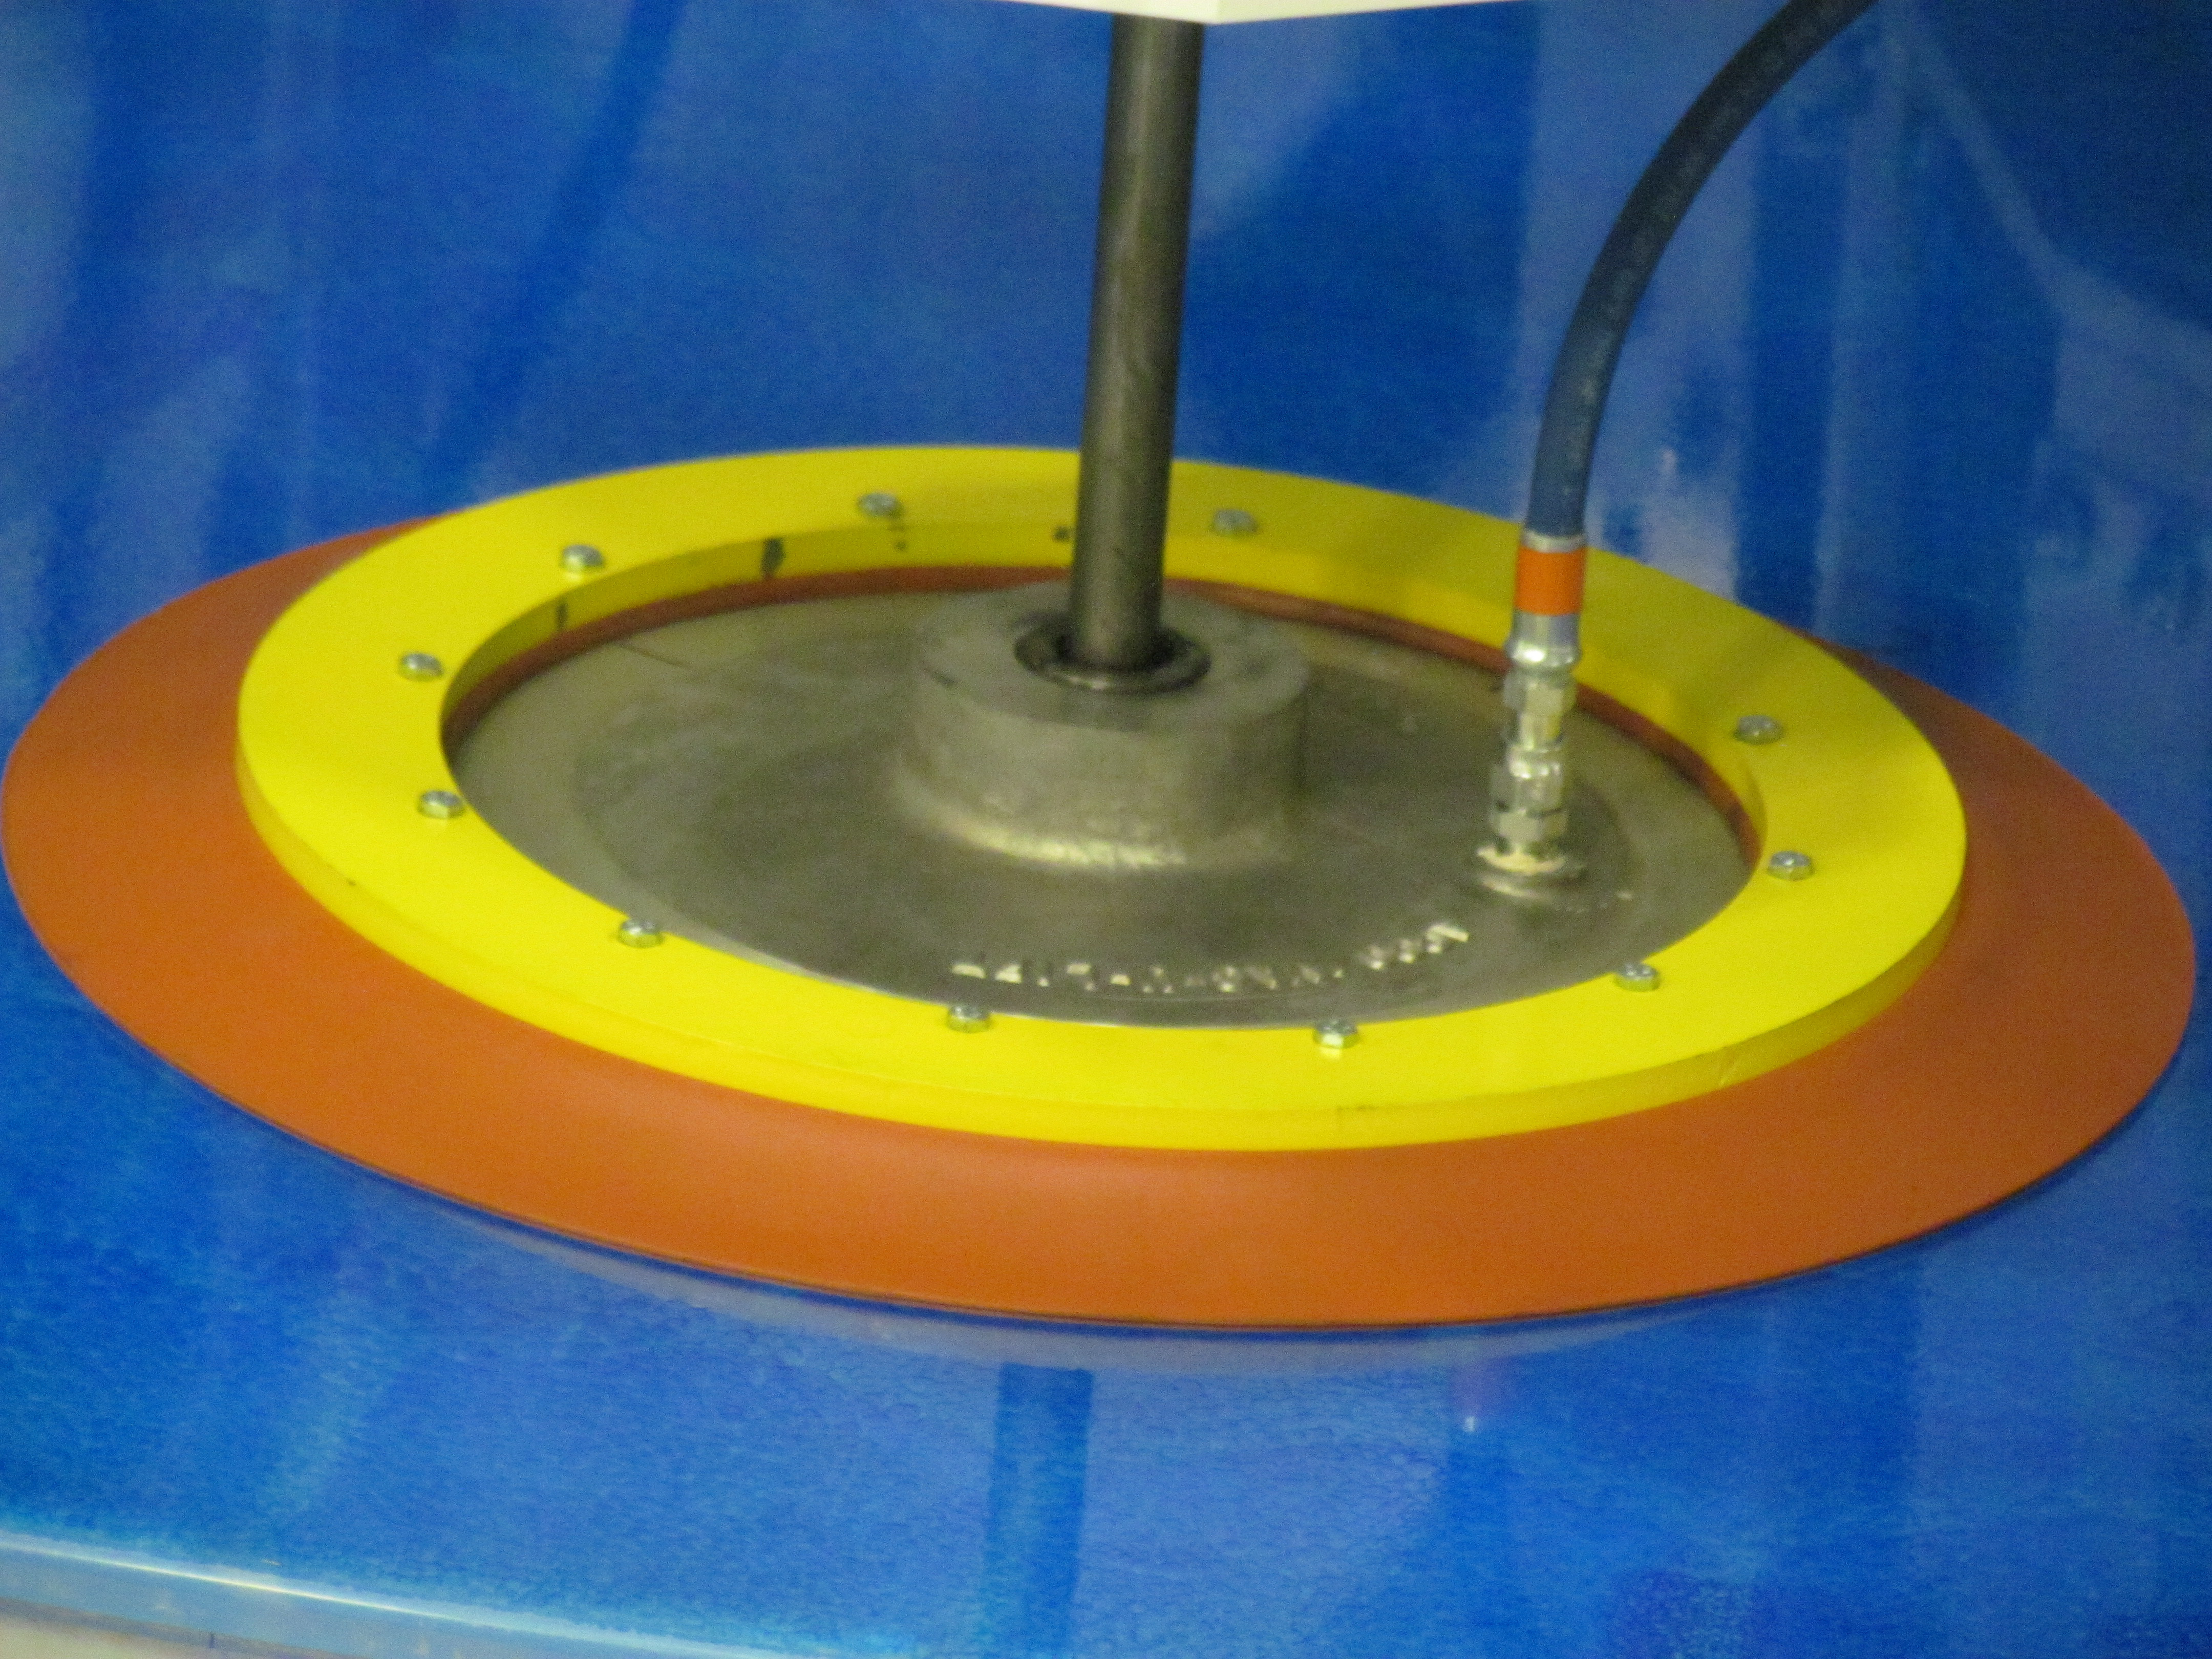

M1M3 Lifted from Polishing Cell to Box

The Primary/Tertiary Mirror is lifted from the polishing cell to its box. The lifter is supported by the crane above the Mirror with 54 vacuum pads on the Mirror. The pumps connecting the pads (the yellow boxes on the lifter) create a vacuum under each pad and secure the Mirror to the lifter. The bottom covers of the box are then removed so technicians can attach the Mirror's hard points, the gold-tone fixtures under the Mirror, to the blue supporting fixtures of the box.

Credit: Rubin Observatory/NSF/AURA